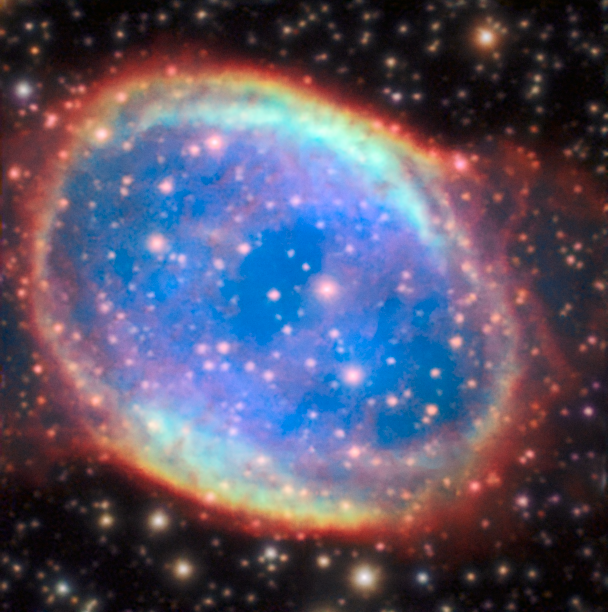

NGC 6563

The planetary nebula NGC 6563 resides in a crowded starry region of the sky. In natural sky conditions many of these stars remain invisible due to the blurring effect of the Earth’s atmosphere. When the AOF supplies its superb correction a myriad fainter stars become visible, together with a sharper view of the dusty parts of the nebula itself. This image is part of an image comparison.

Credit: ESO/P. Weilbacher